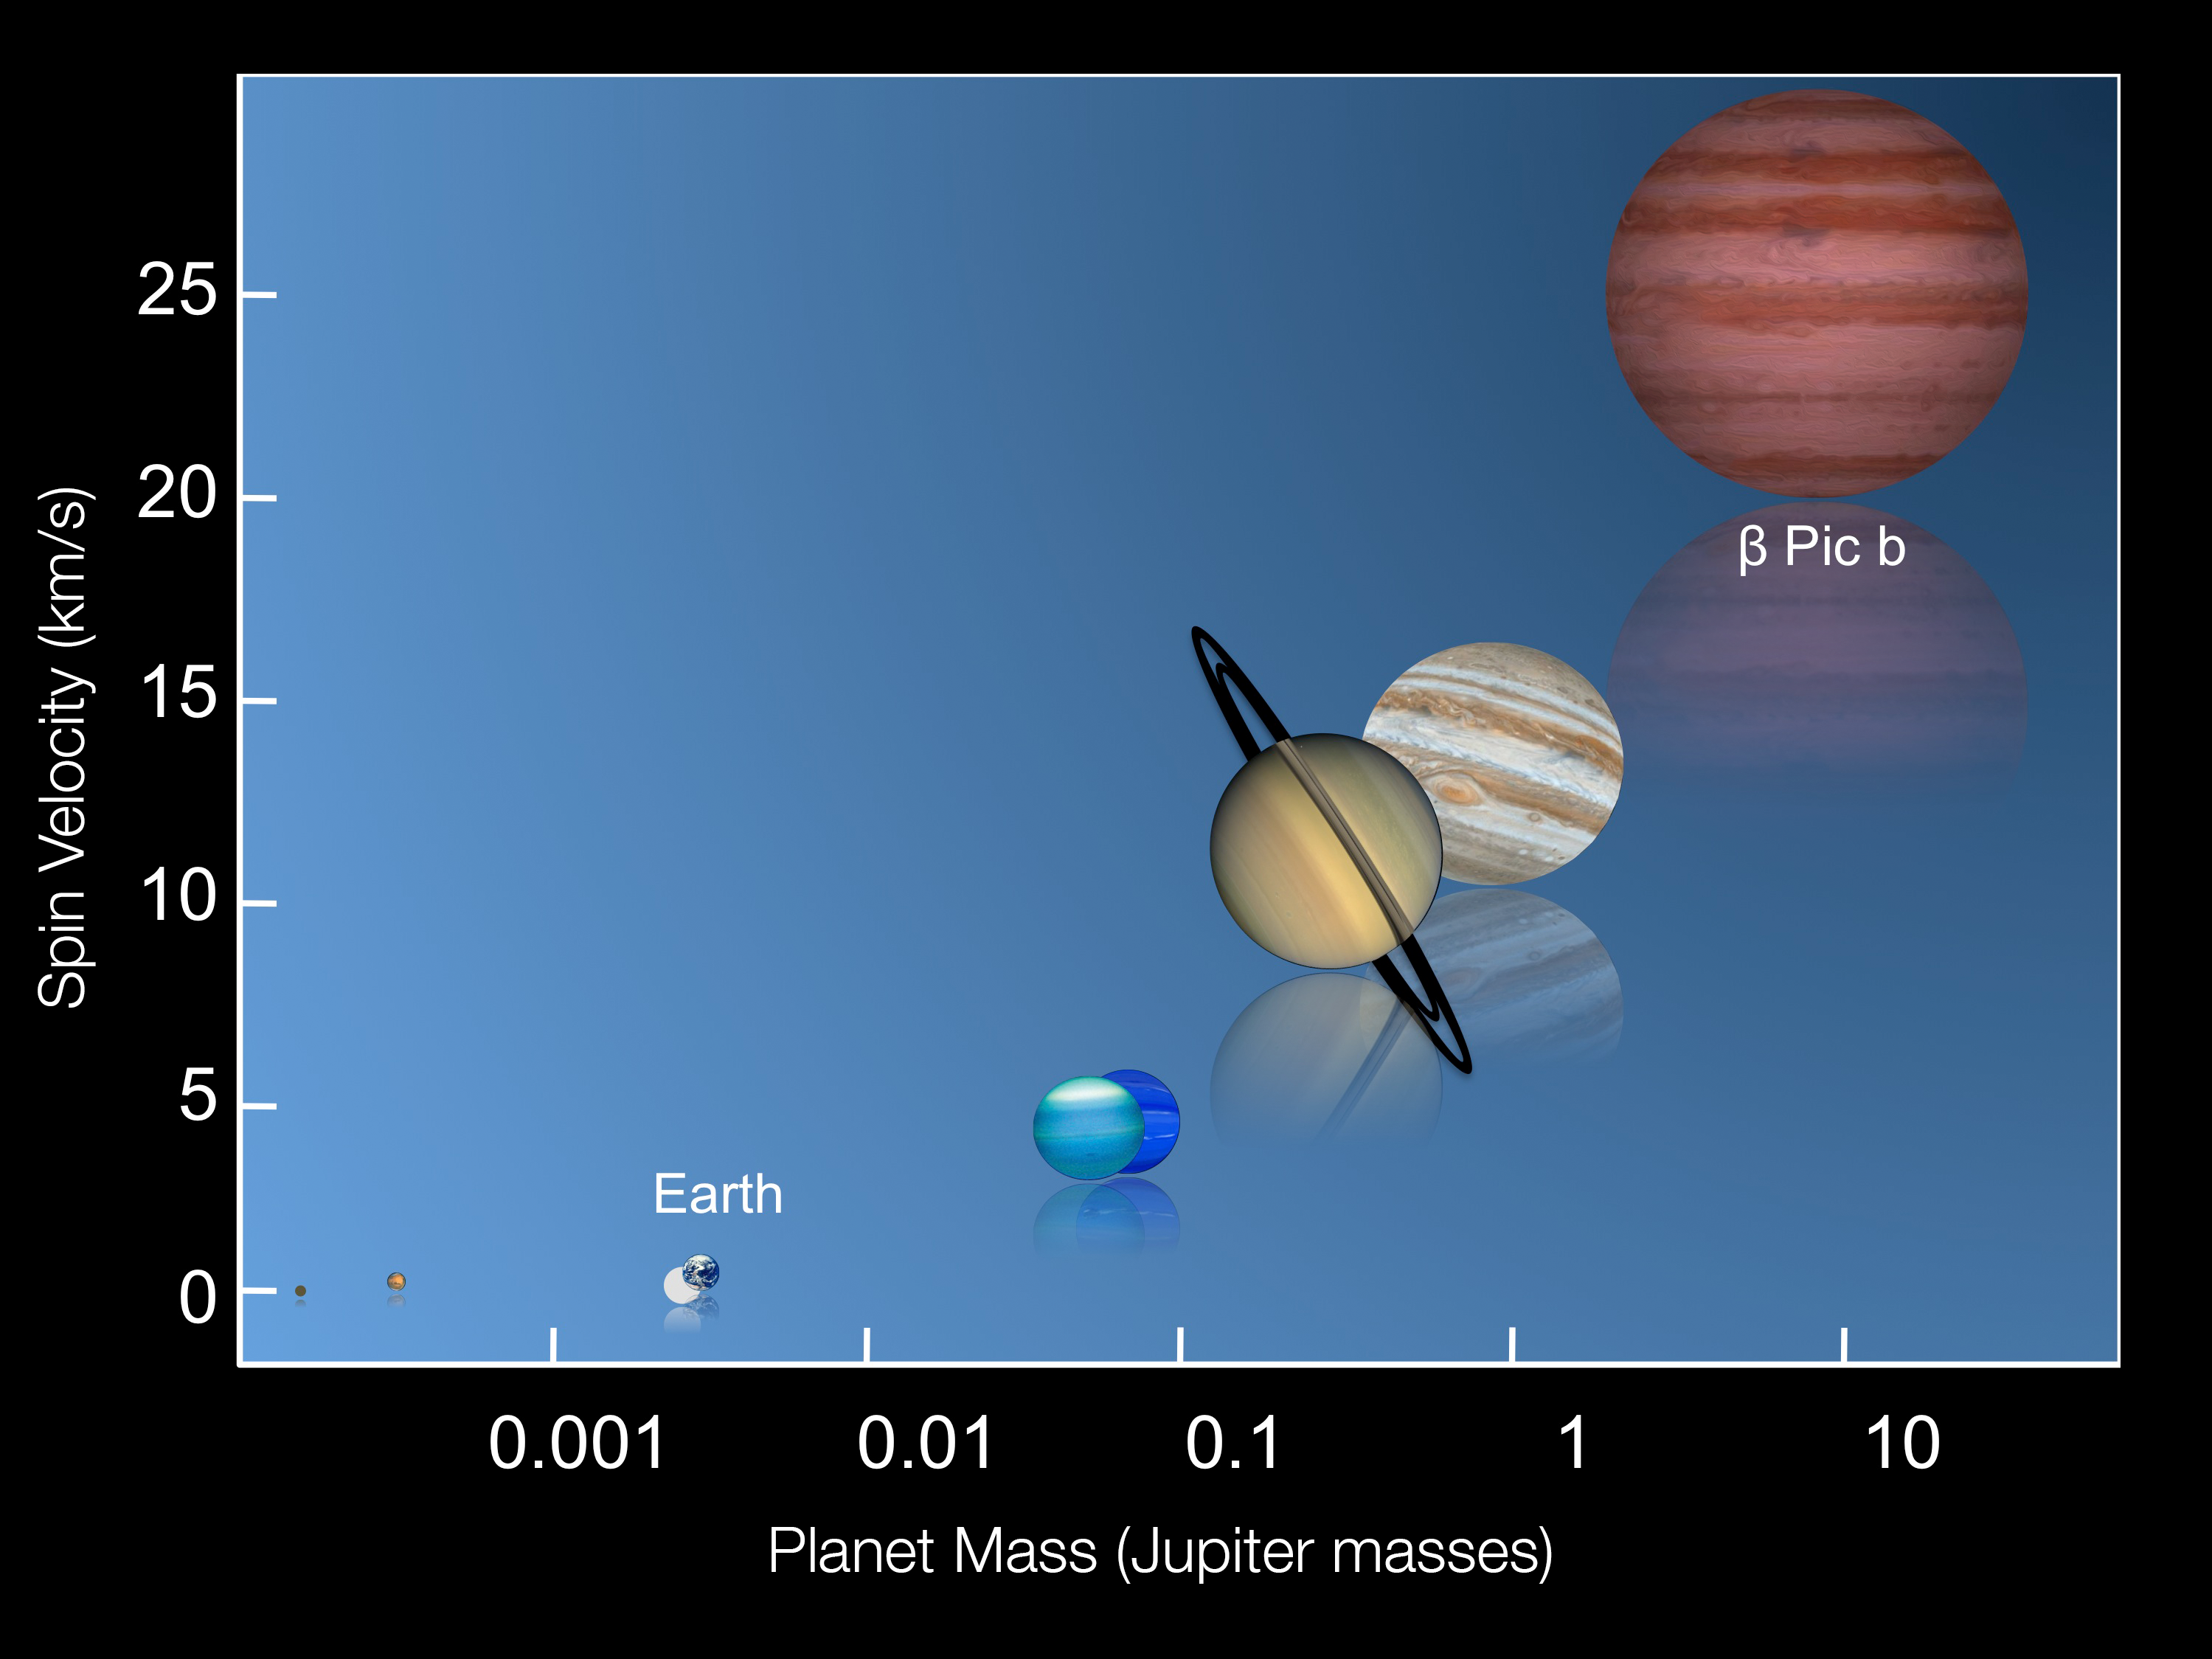

The universal relation between mass and rotation speed of planets

This graphic shows the rotation speeds of several of the planets in the Solar System along with the recently measured spin rate of the planet Beta Pictoris b.

Credit: ESO/I. Snellen (Leiden University)